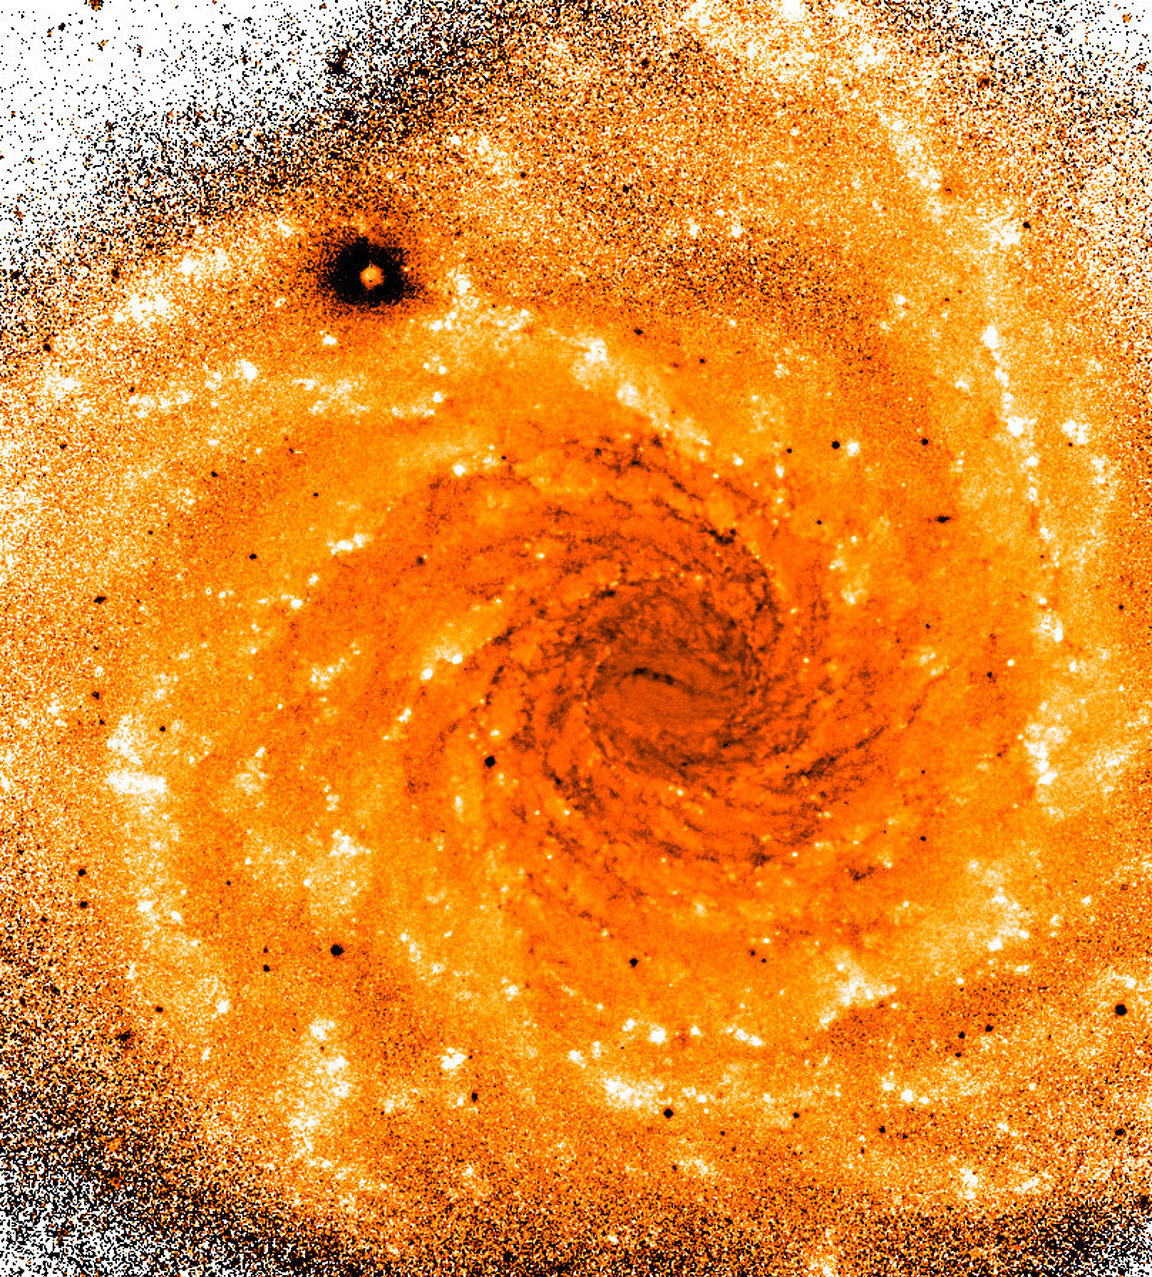

(V-I) colour index in NGC 1232

This "(V-I) colour-index image" was produced in the same way as eso9920k. It is based on two other exposures, taken on the same date, through a visual-green filter (V) and a near-infrared-red filter (I), respectively. The exposure time was 3 min for both. The field size and orientation is the same. The round, dark spot at the upper left is an artefact. Dust lanes in the spiral arms absorb more green light and therefore appear redder than their surroundings. In this differential image, they are seen as dark regions. They are exceptionally sharp and particularly strong in the inner part of the galaxy.

Credit: ESO